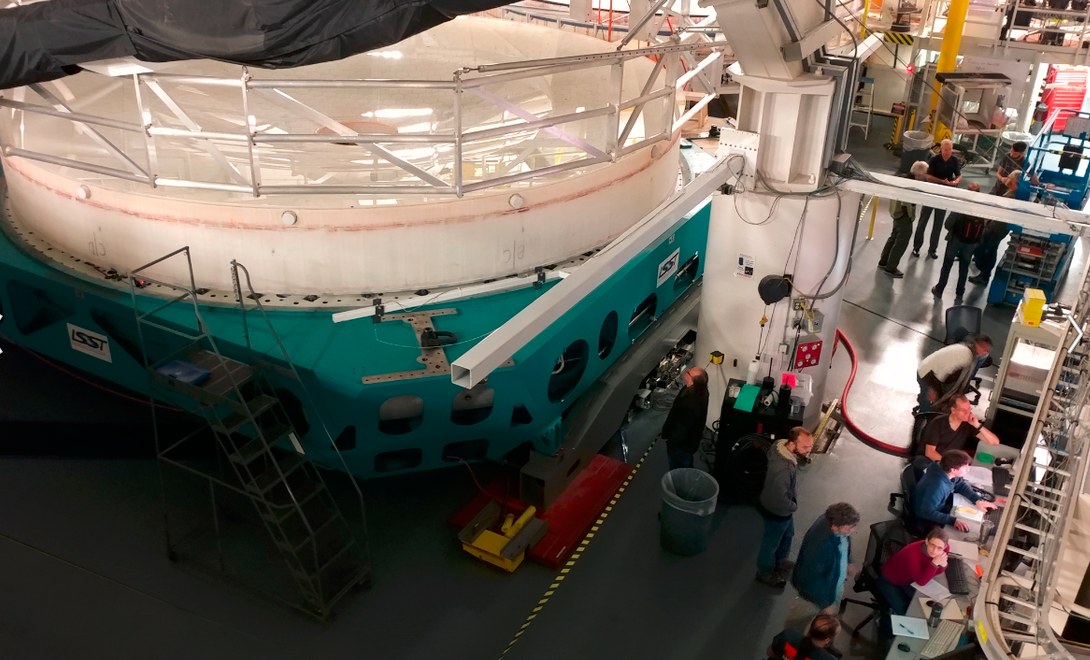

M1M3 Optical Testing

Optical testing of the M1M3 system began at the Richard F. Caris Mirror Lab on January 14. This first campaign of testing will continue until January 25. Measurements have just begun to verify the active optic support forces for the mirror surfaces, but seeing stable fringes for both M1 and M3 surfaces made for a very satisfying day.

Credit: Rubin Observatory/NSF/AURA